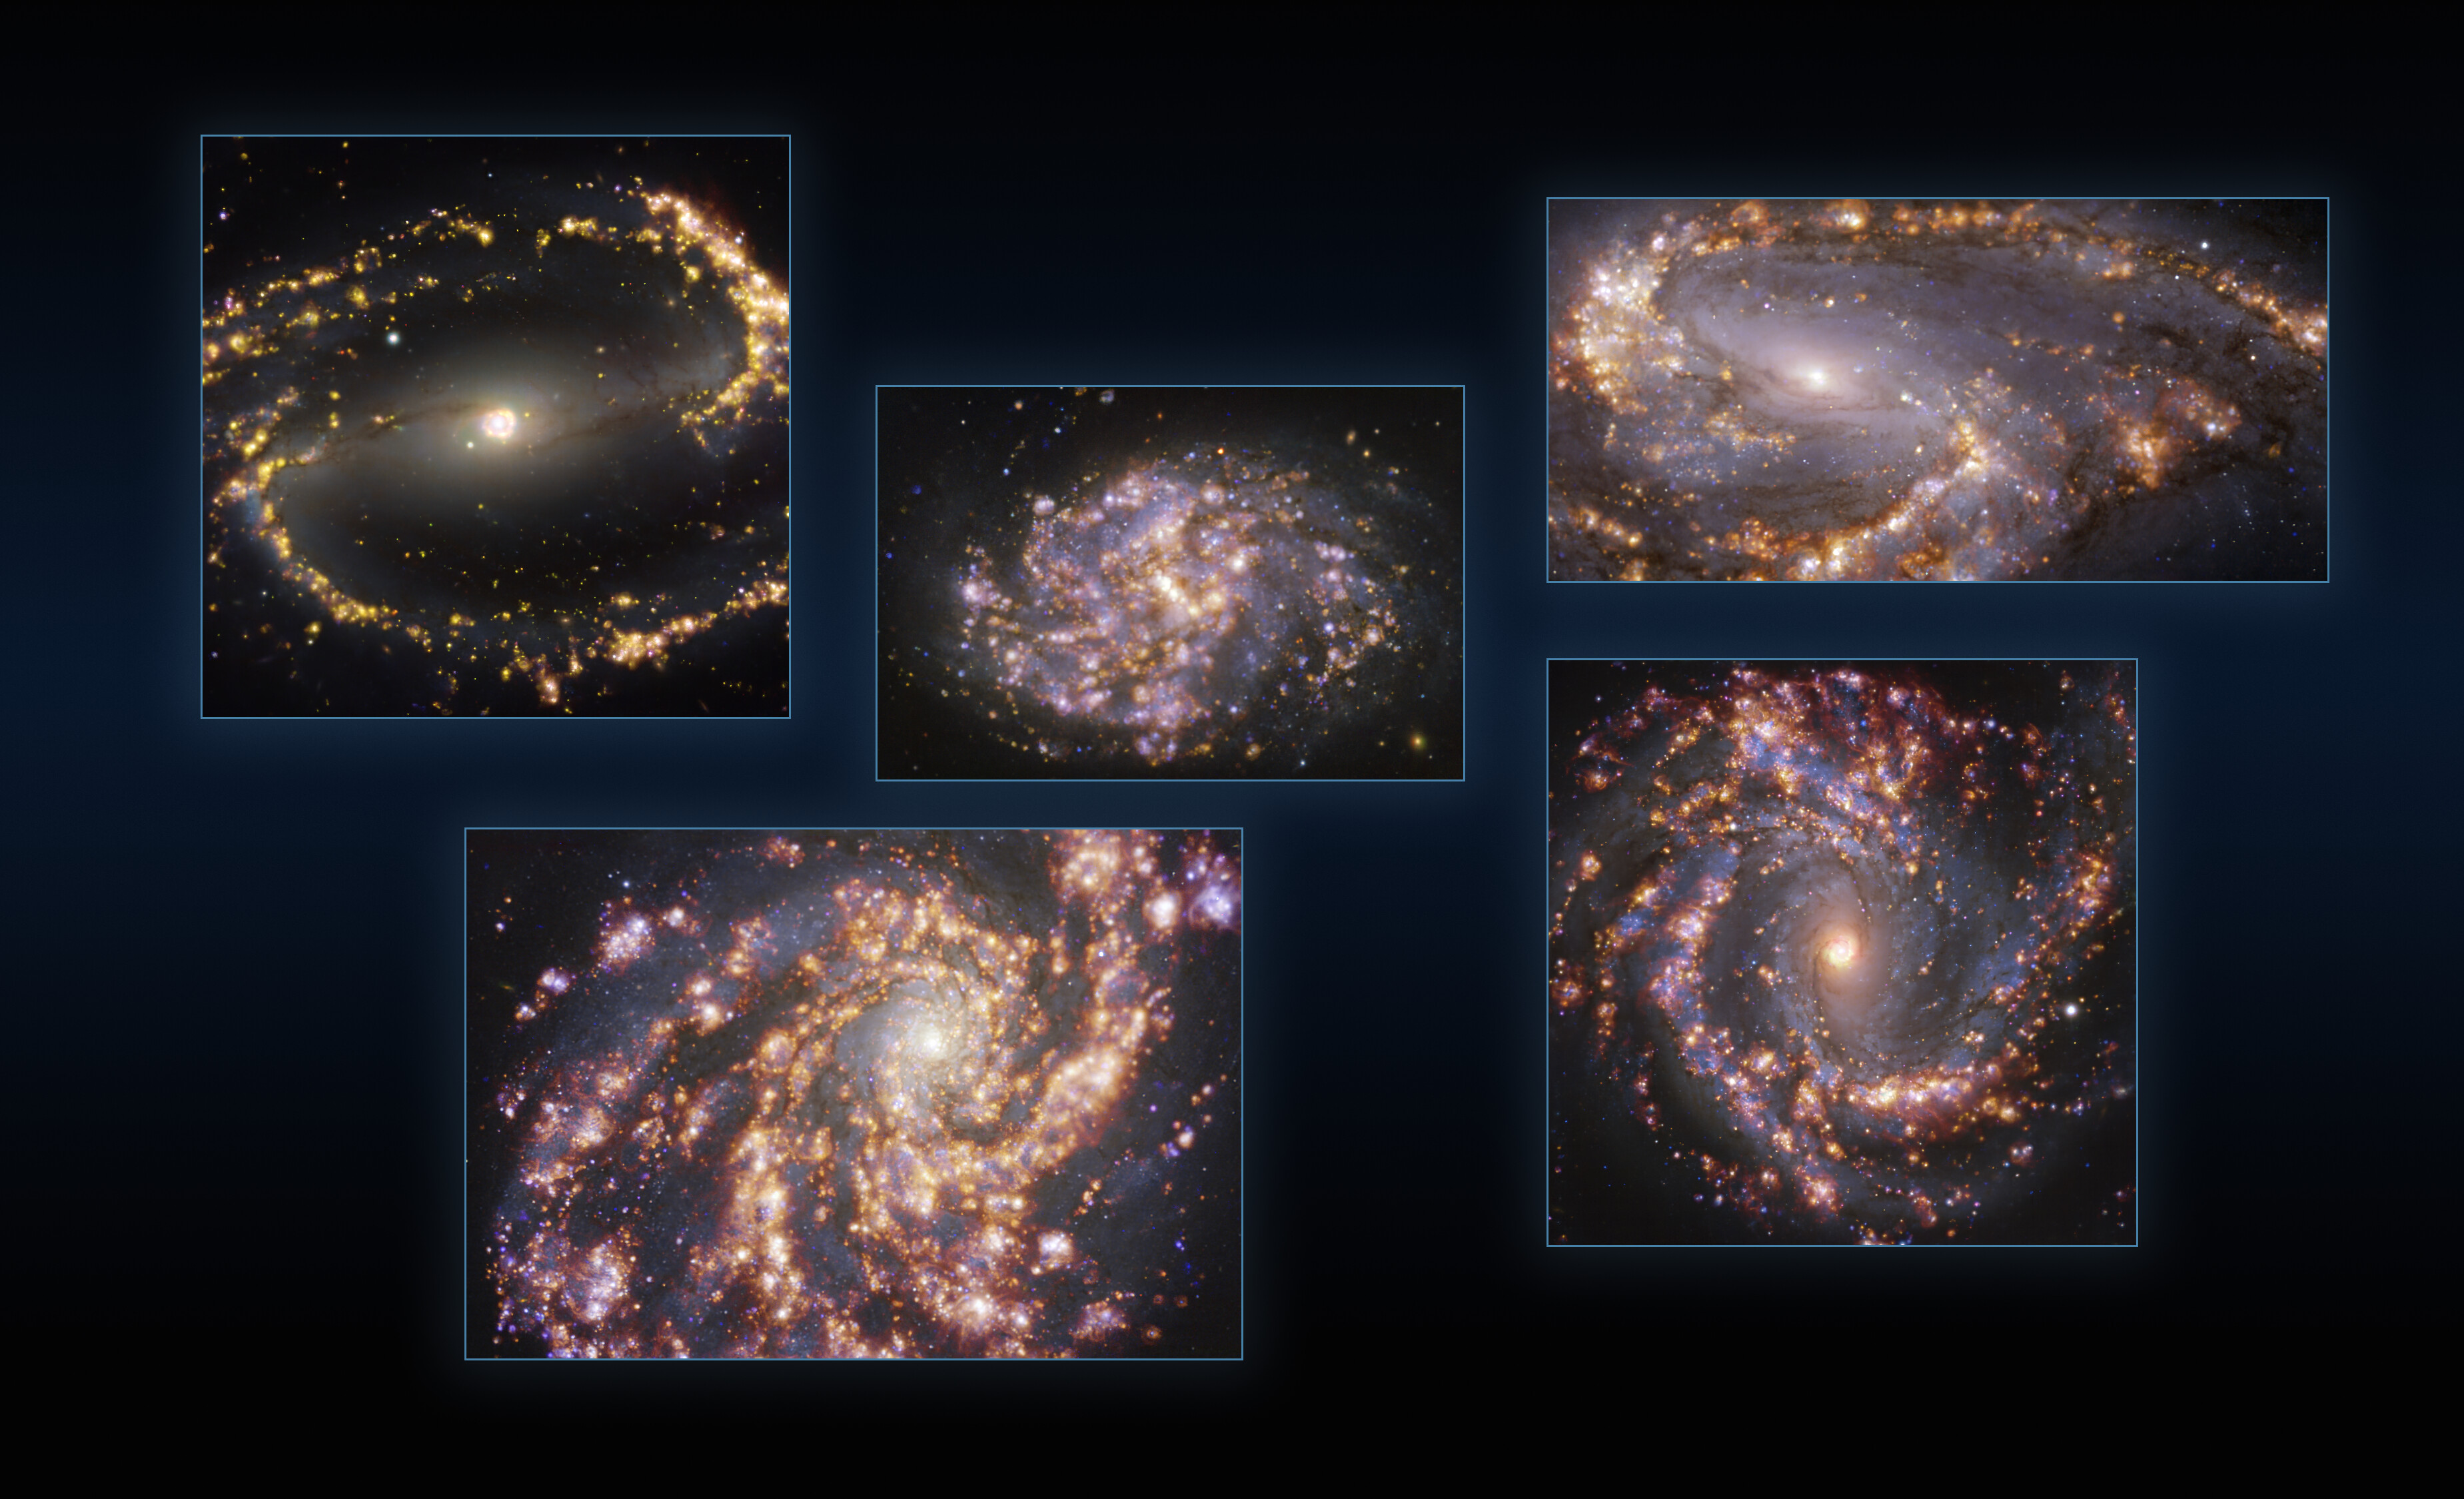

Five galaxies as seen with MUSE on ESO’s VLT at several wavele

This image combines observations of the nearby galaxies NGC 1300, NGC 1087, NGC 3627 (top, from left to right), NGC 4254 and NGC 4303 (bottom, from left to right) taken with the Multi-Unit Spectroscopic Explorer (MUSE) on ESO’s Very Large Telescope (VLT). Each individual image is a combination of observations conducted at different wavelengths of light to map stellar populations and warm gas. The golden glows mainly correspond to clouds of ionised hydrogen, oxygen and sulphur gas, marking the presence of newly born stars, while the bluish regions in the background reveal the distribution of slightly older stars. The images were taken as part of the Physics at High Angular resolution in Nearby GalaxieS (PHANGS) project, which is making high-resolution observations of nearby galaxies with telescopes operating across the electromagnetic spectrum.

Credit: ESO/PHANGS